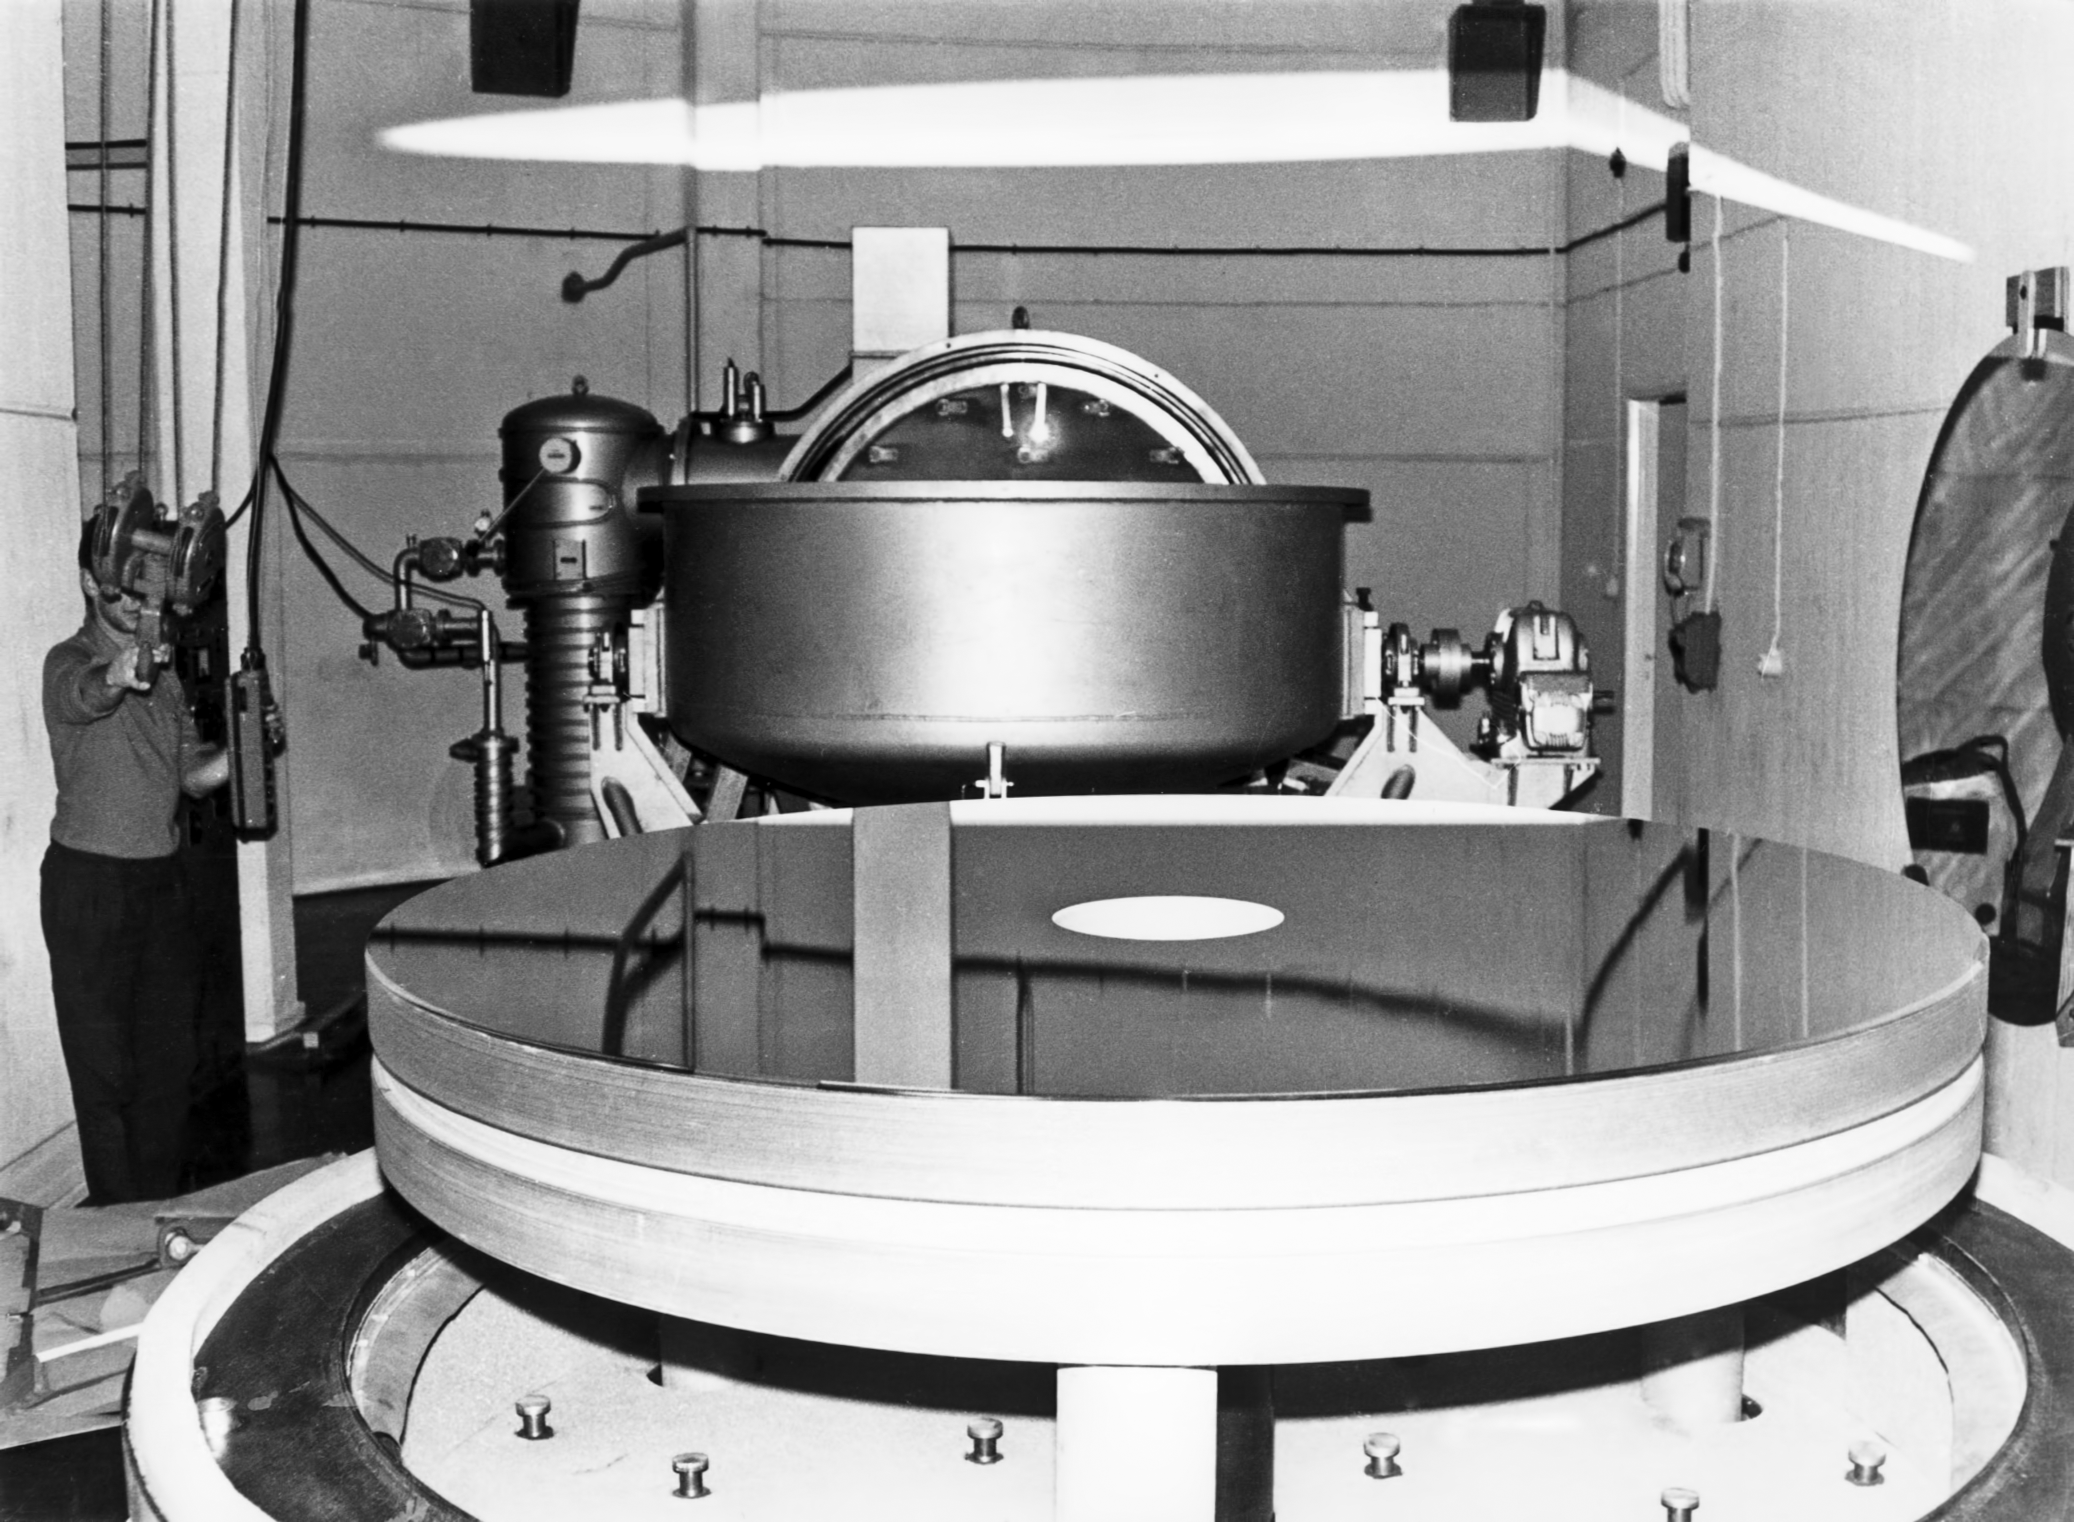

Aluminising plant

Aluminising plant at La Silla Observatory, circa 1969.

Credit: ESO